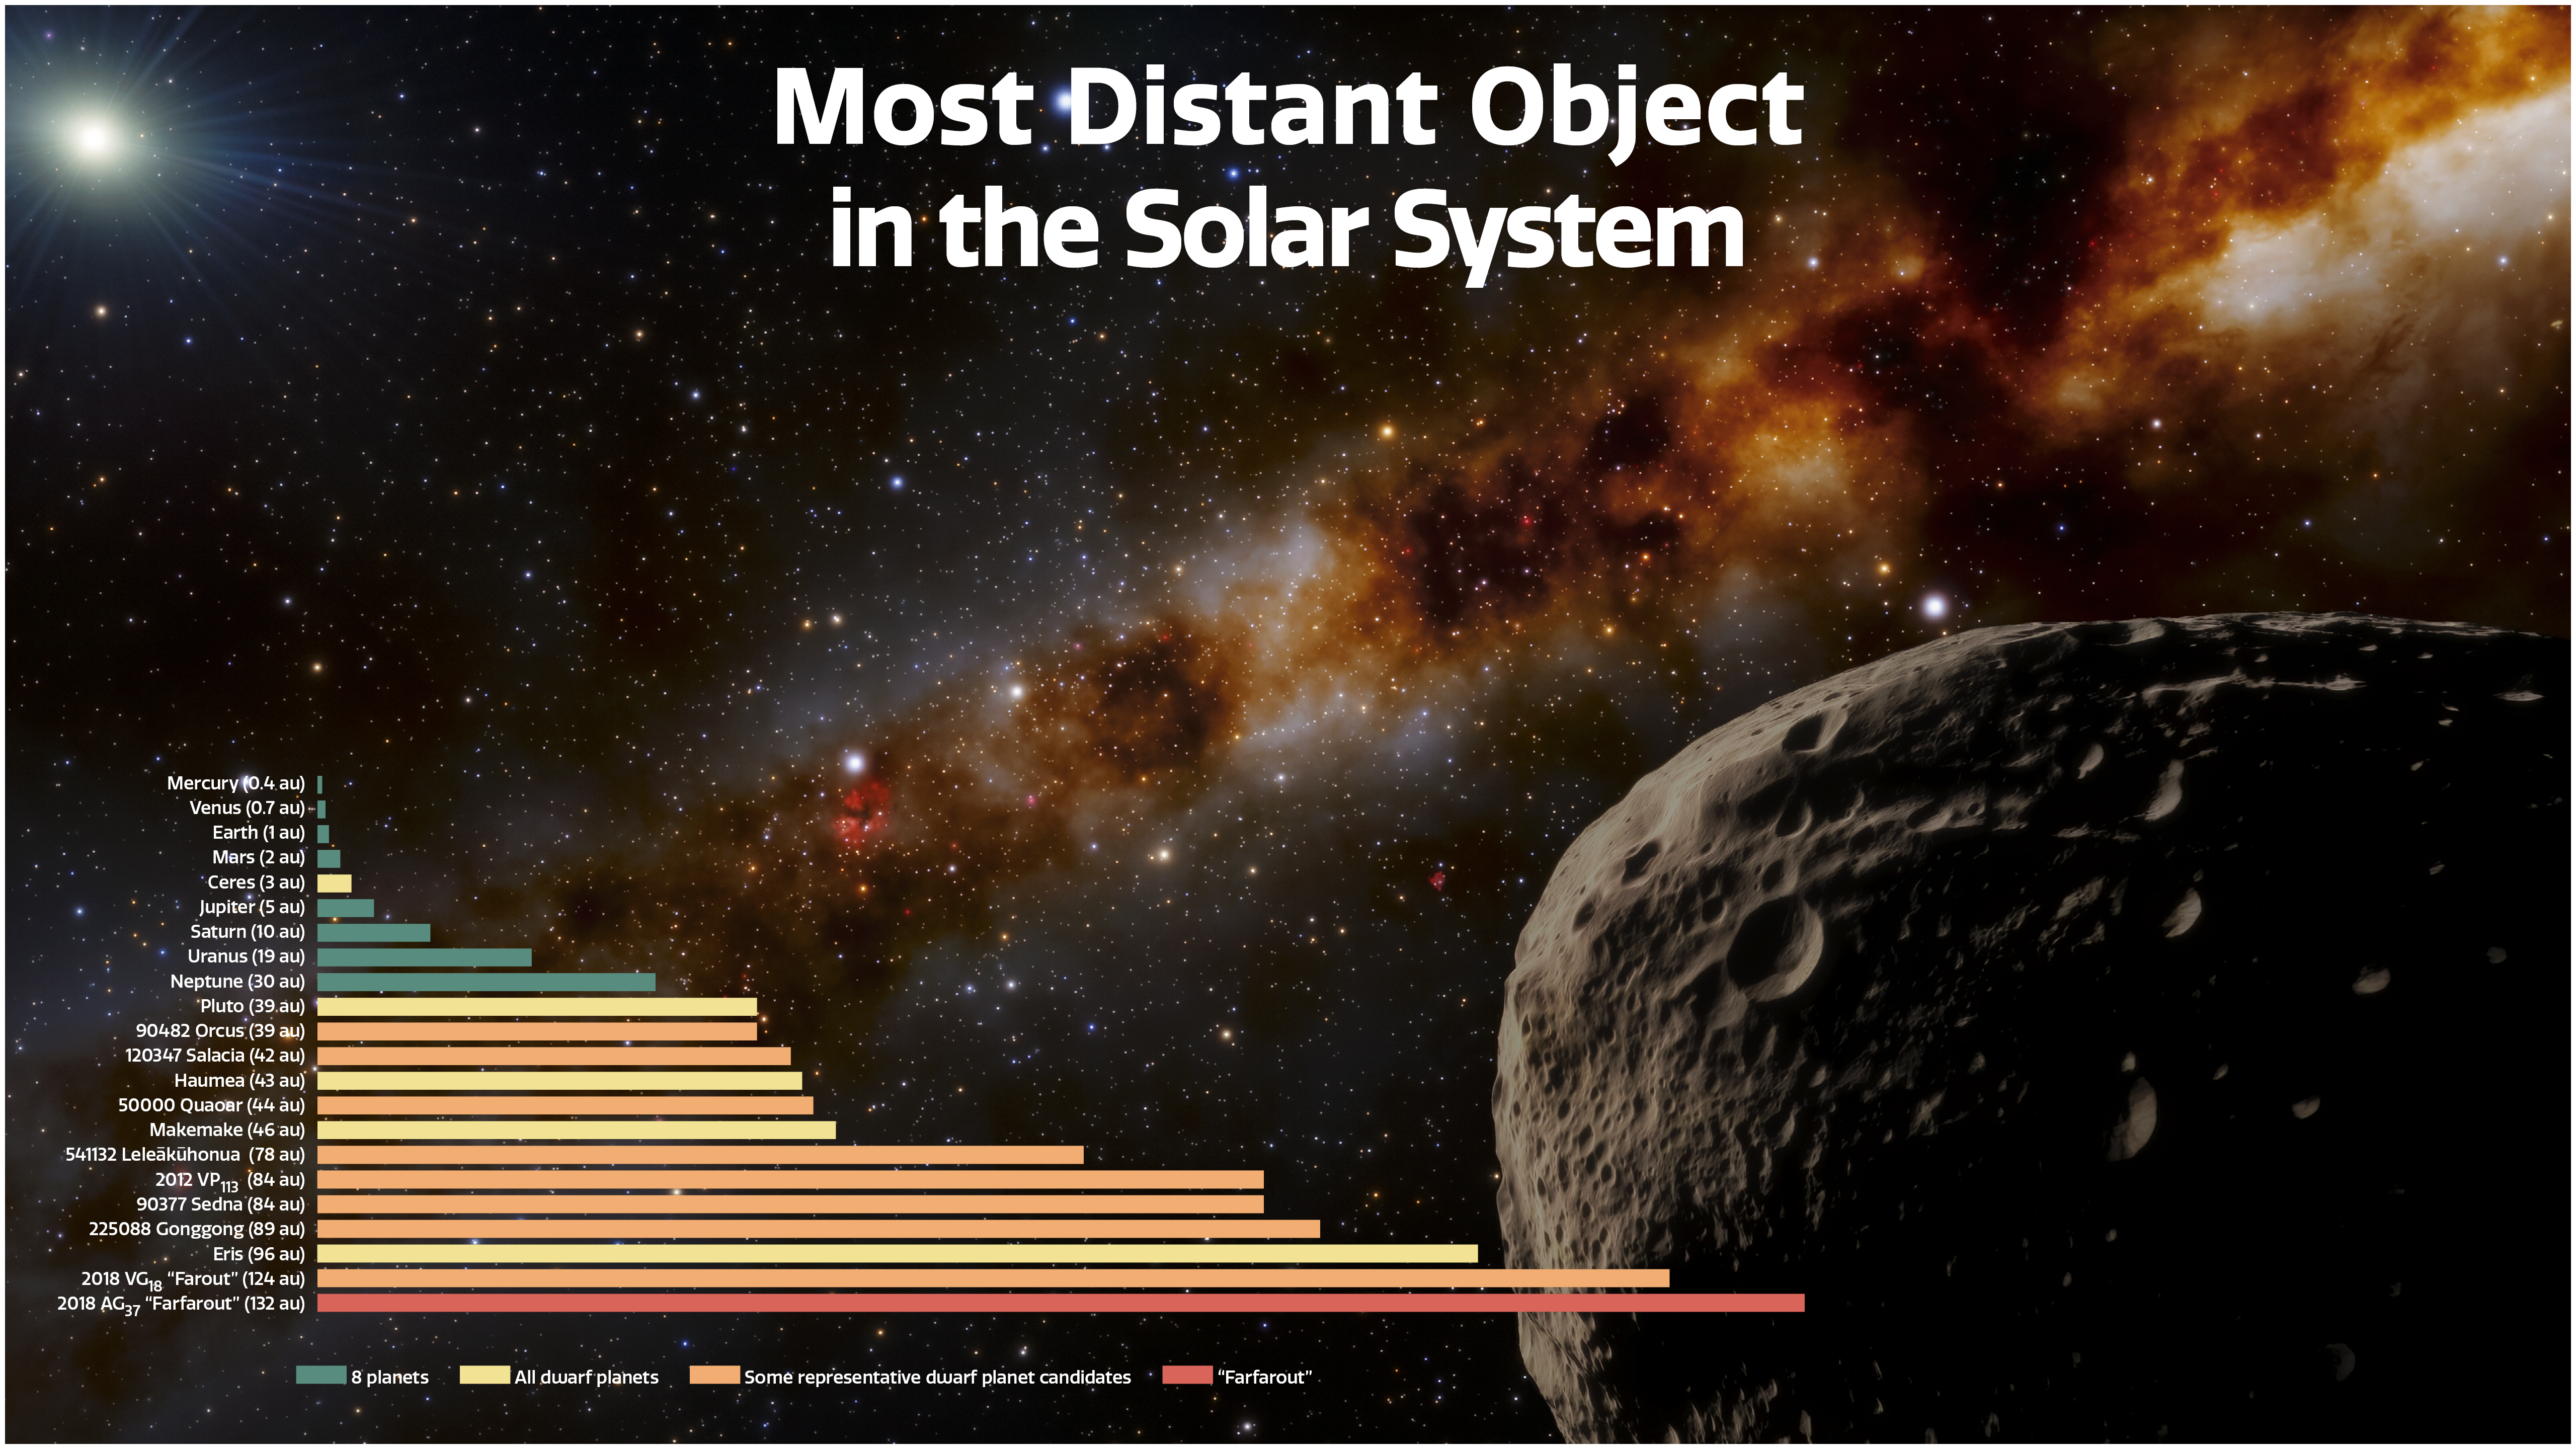

Distances of Farfarout and Other Solar System Objects

This illustration depicts the most distant object yet found in our Solar System, nicknamed “Farfarout,” in the lower right. In the lower left, a graph shows the distances of the planets, dwarf planets, candidate dwarf planets, and Farfarout from the Sun in astronomical units (au). One au is equal to Earth’s average distance from the Sun. Farfarout is 132 au from the Sun.

Credit: NOIRLab/NSF/AURA/J. da Silva (Spaceengine)